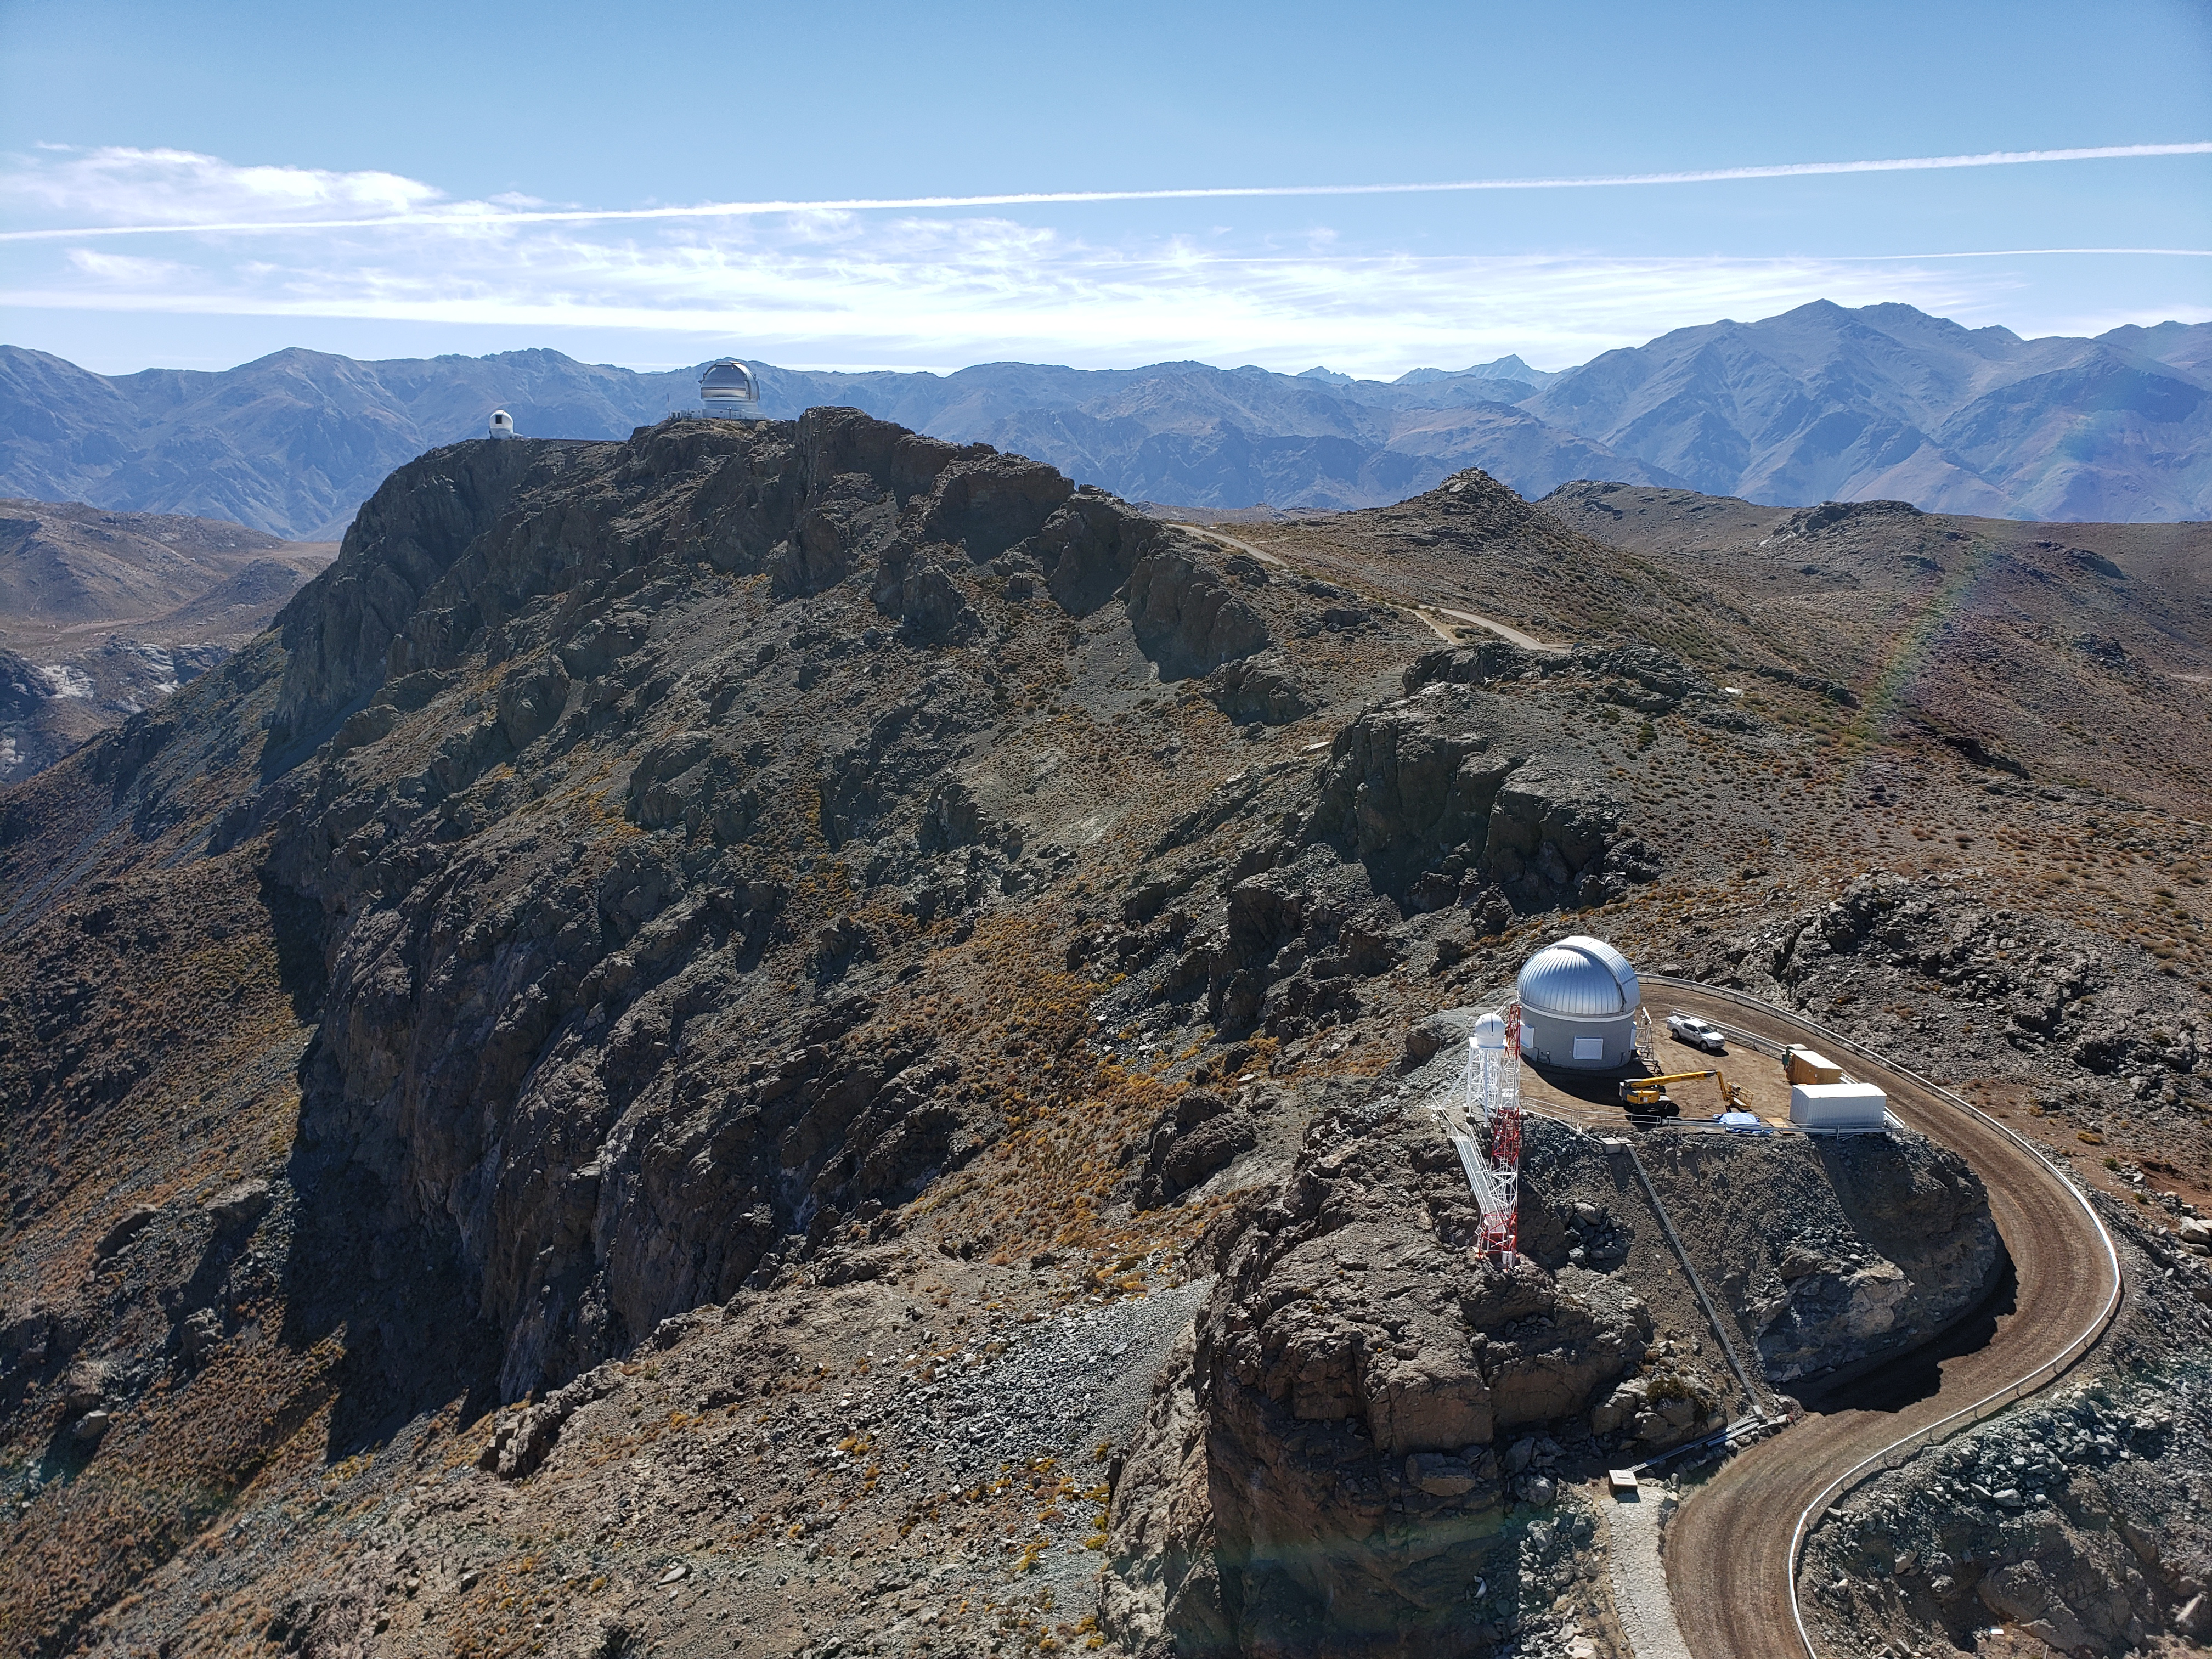

Summit Construction Progress October 2019

General overview photos of recent progress on the summit.

Credit: Rubin Observatory/NSF/AURA